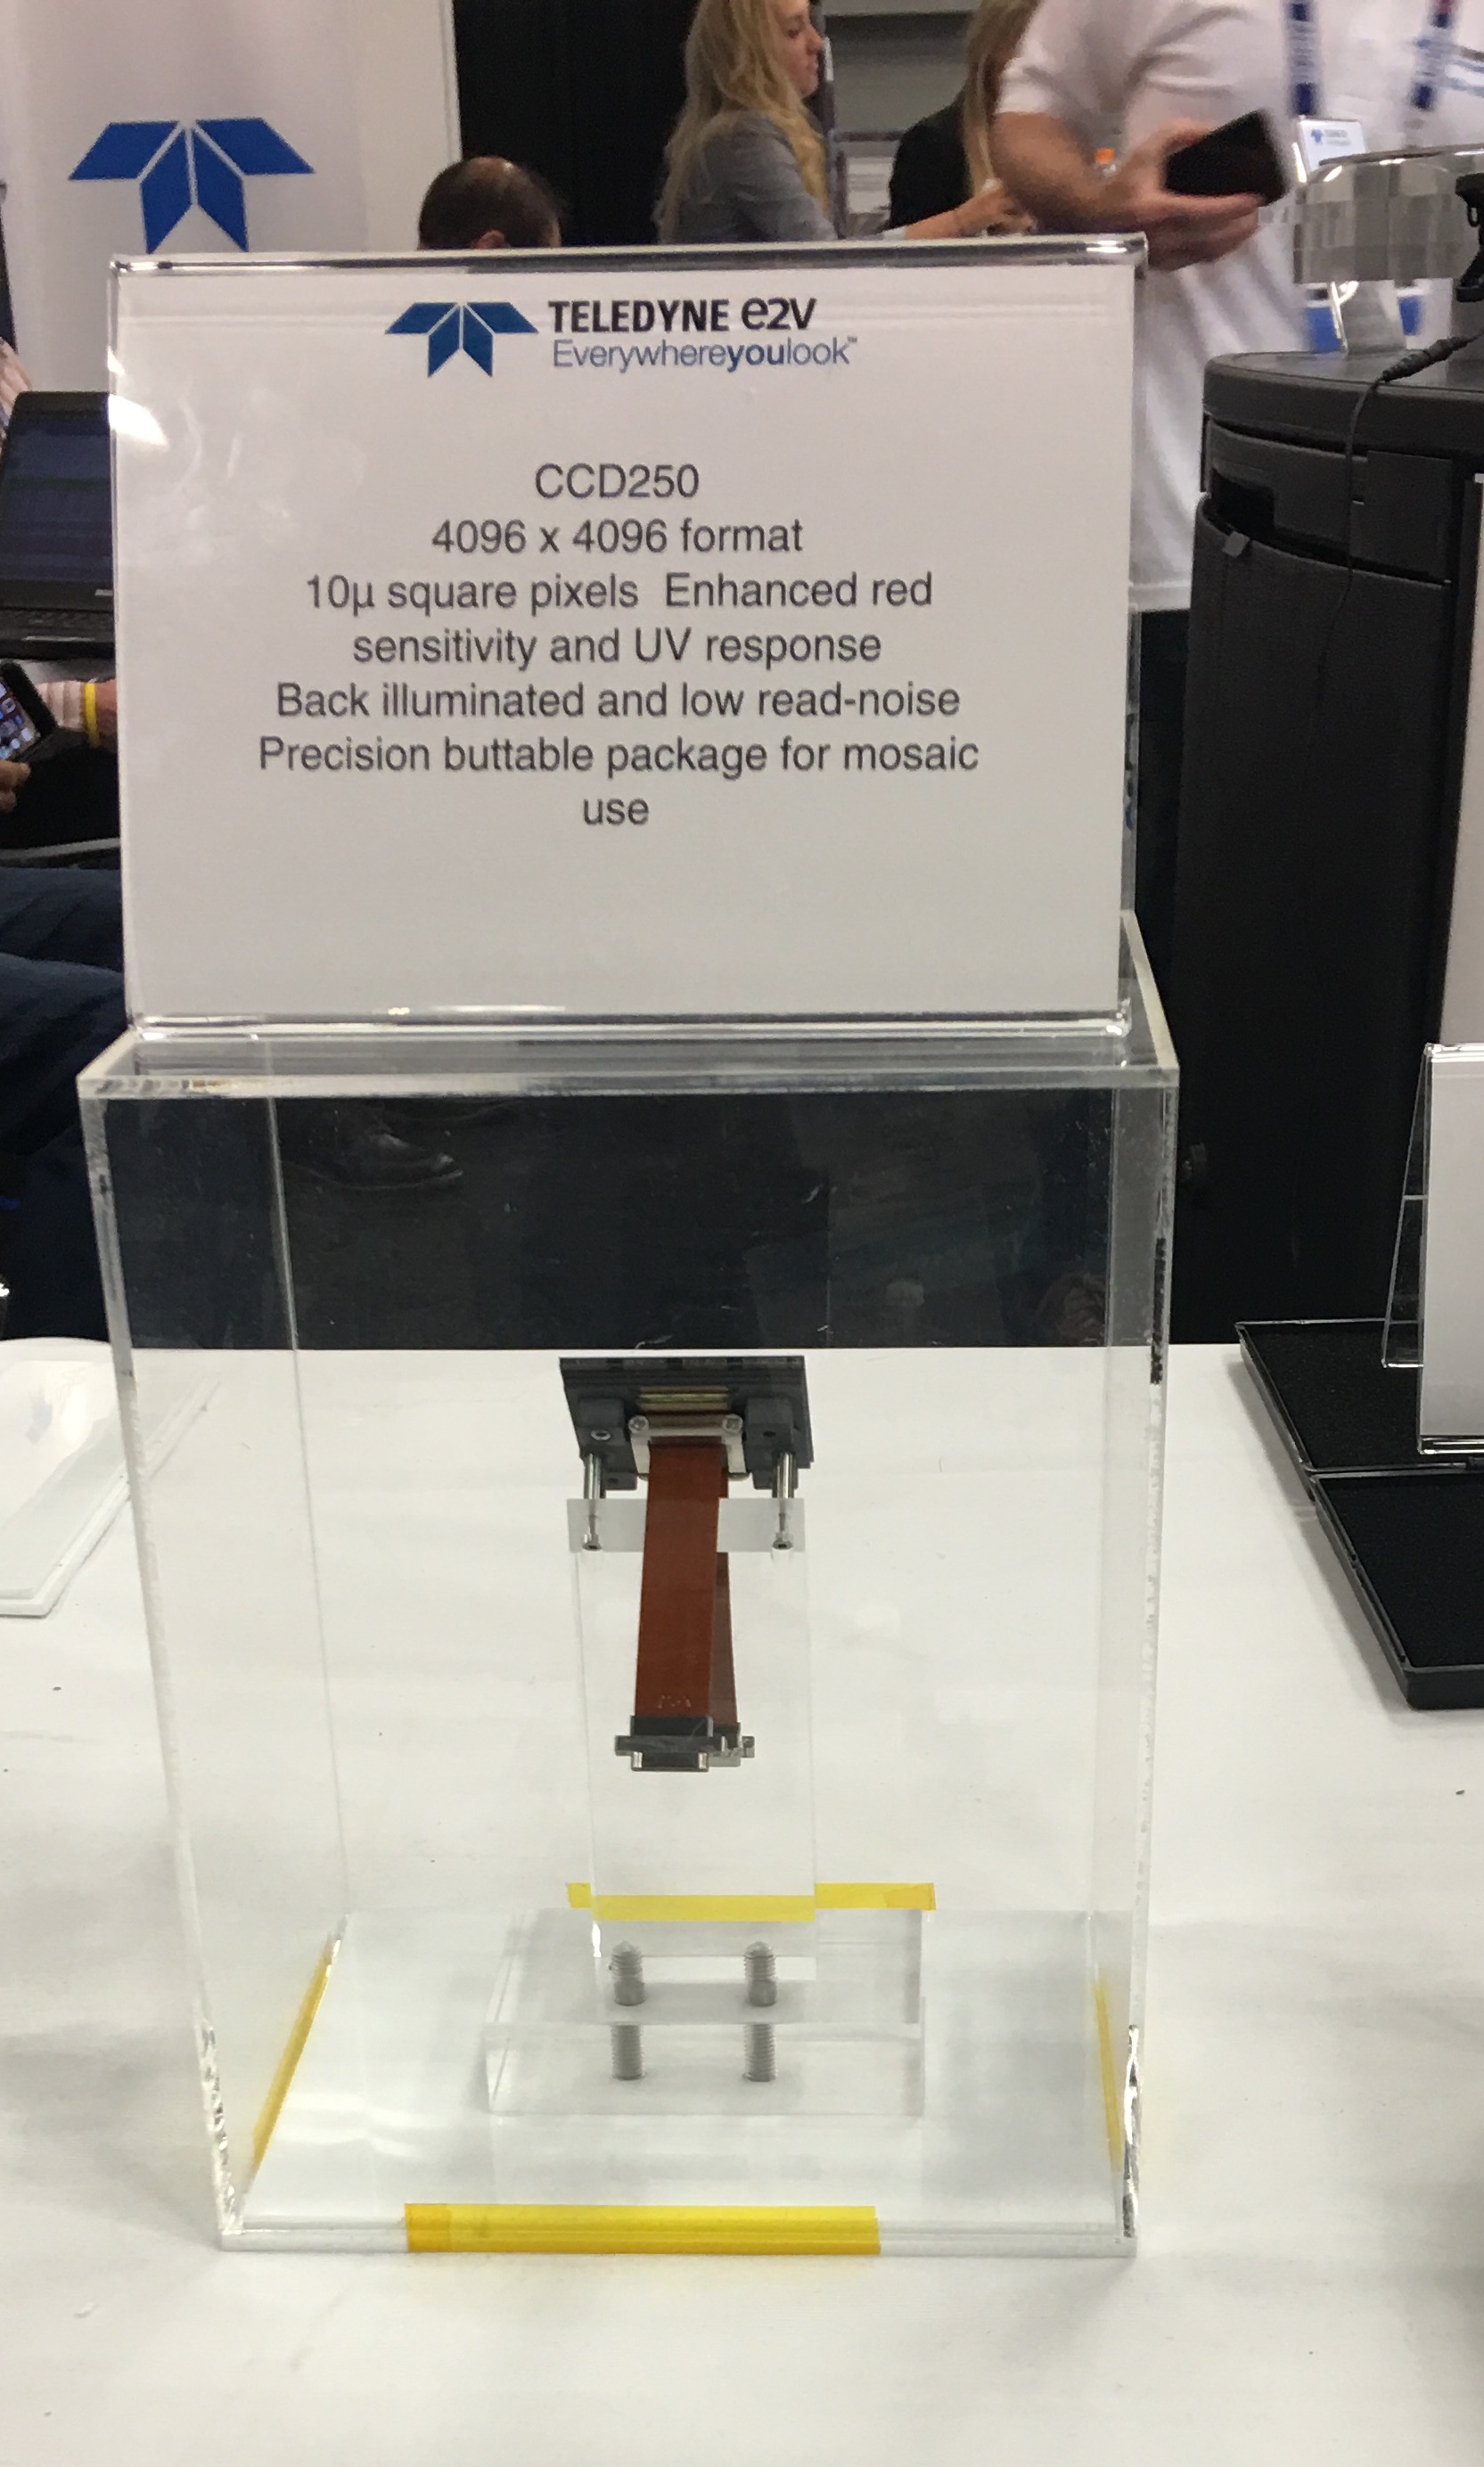

LSST Sensor

Seen at the Teledyne e2v booth at SPIE2018: An LSST 4k by 4K sensor. 189 sensors will be tightly packed into the 63cm diameter LSST focal plane.

Credit: Teledyne e2v/NOIRLab/ Vera C. Rubin Observatory/ NSF/ AURA /DOE